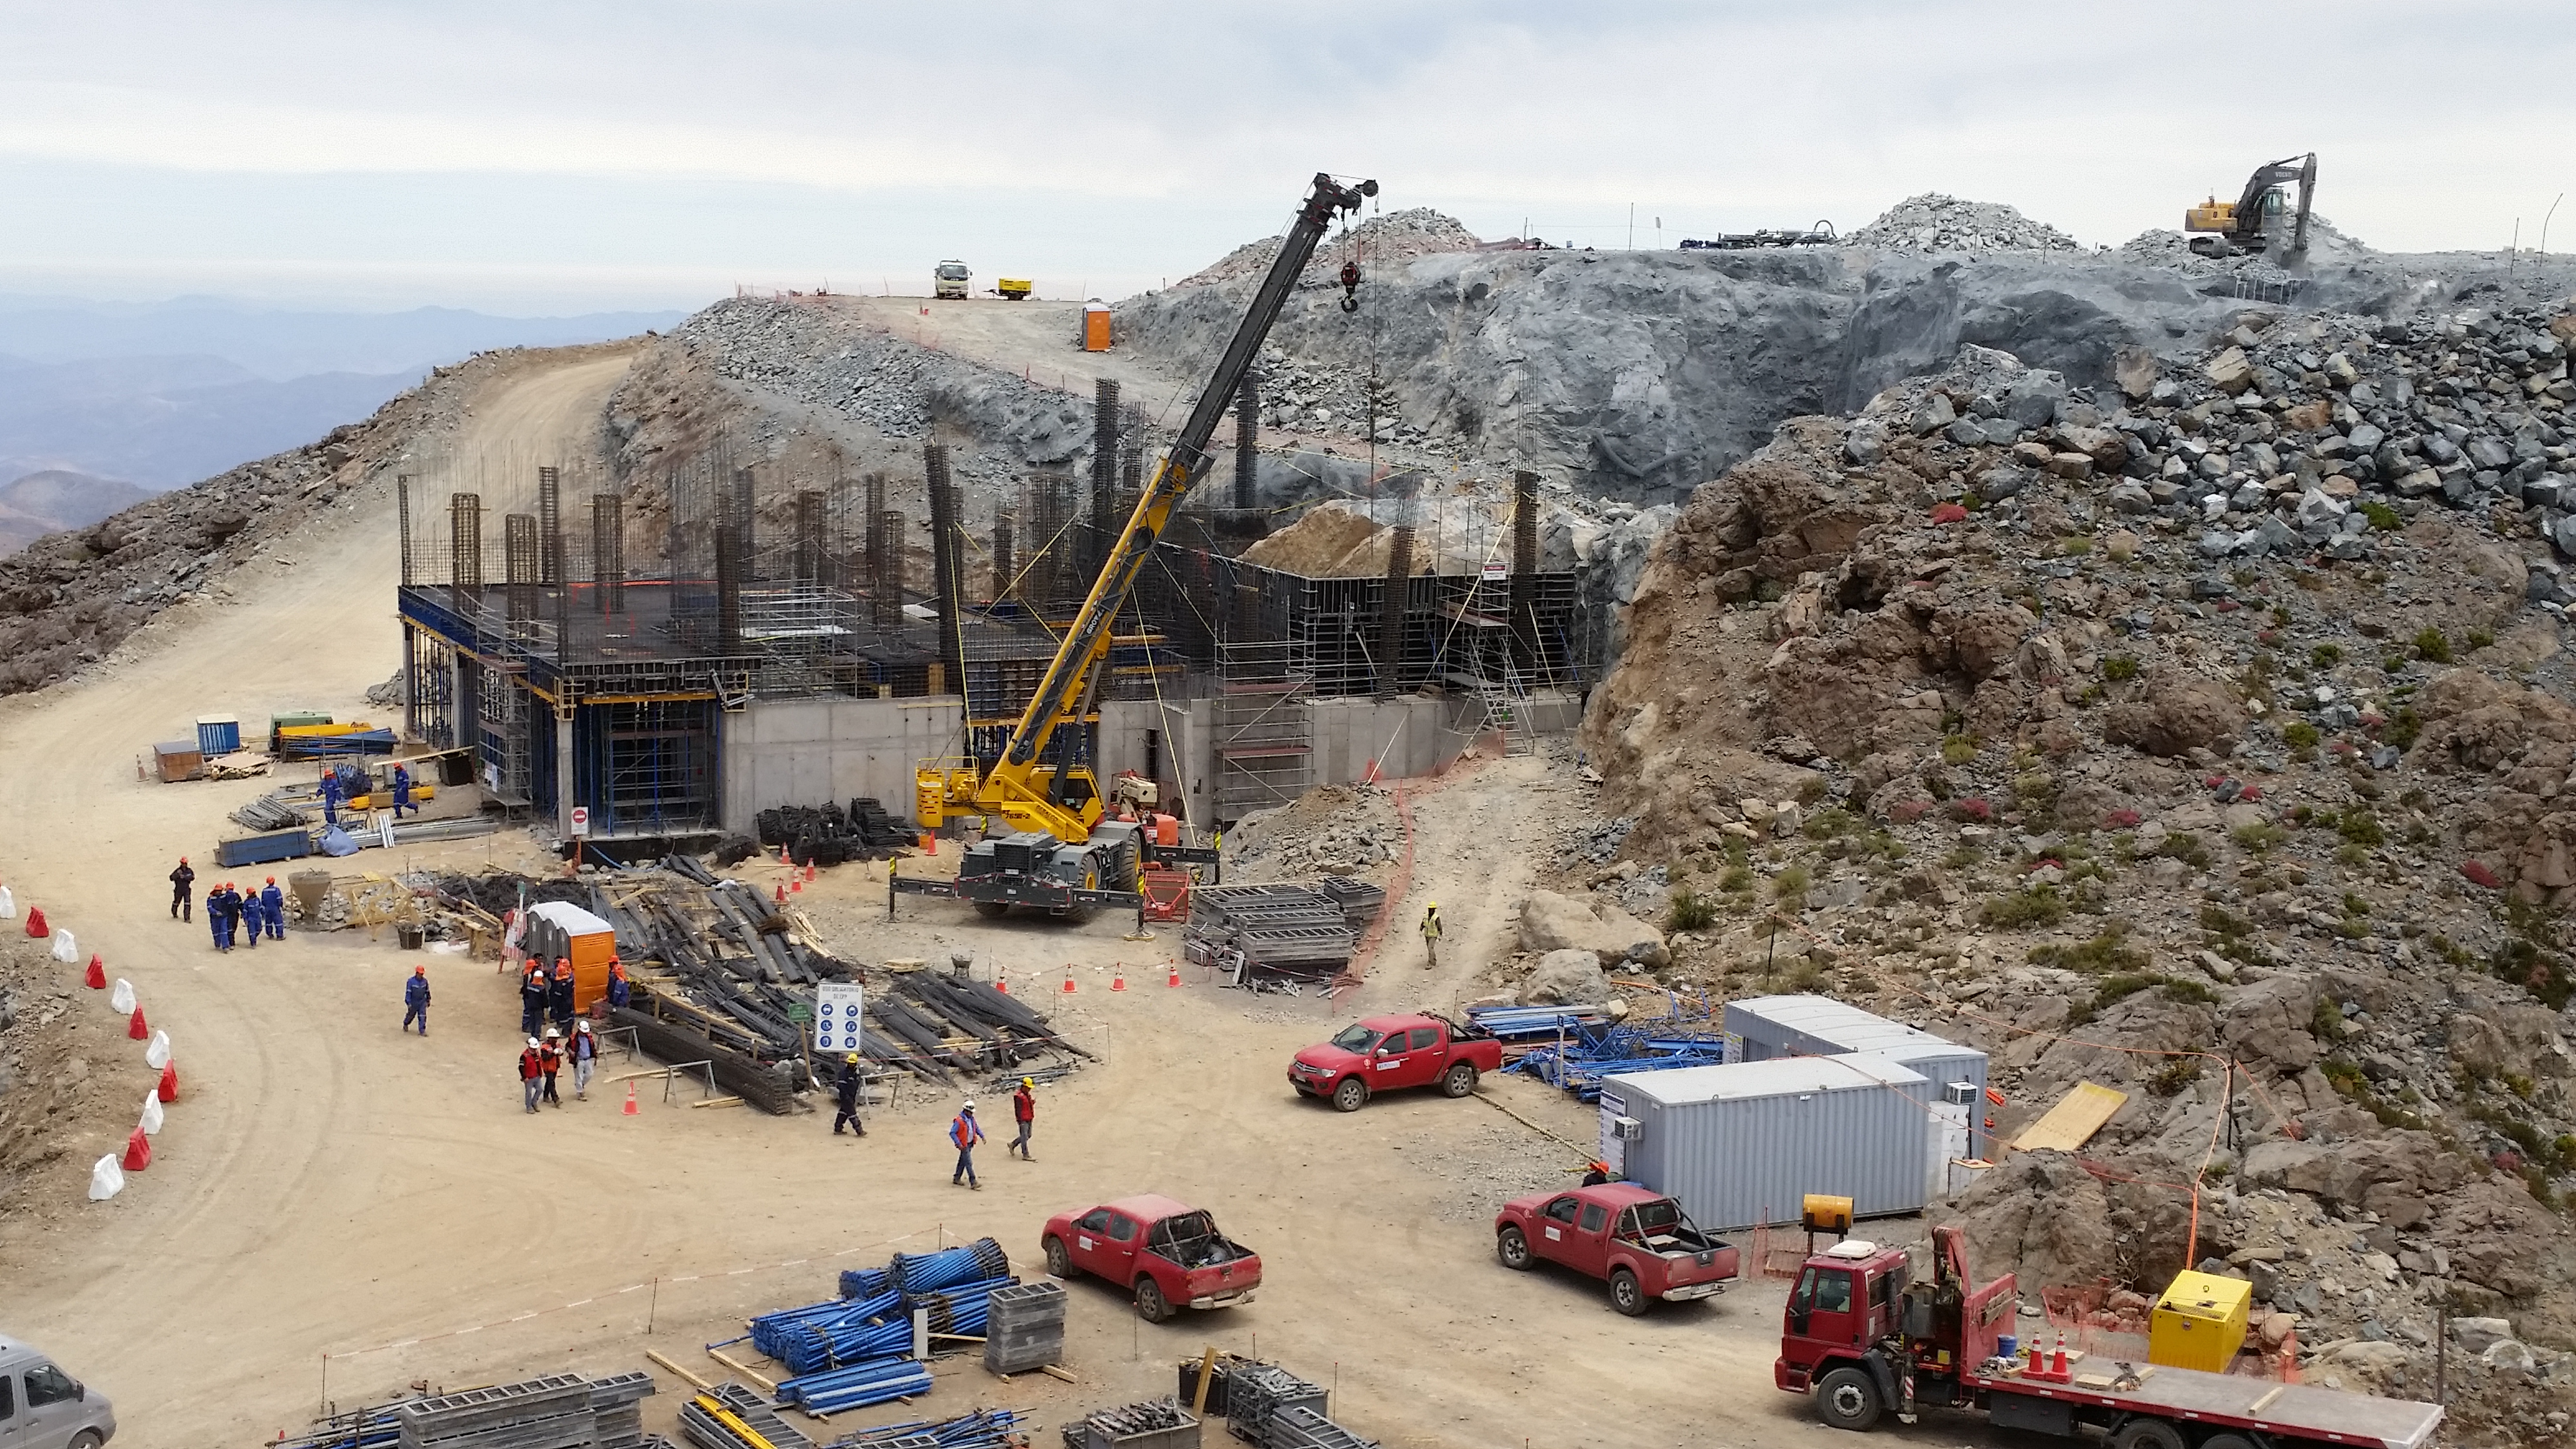

First Week of January Collection

General view

Credit: Vera C. Rubin Observatory/ NOIRLab Office/NSF/AURA